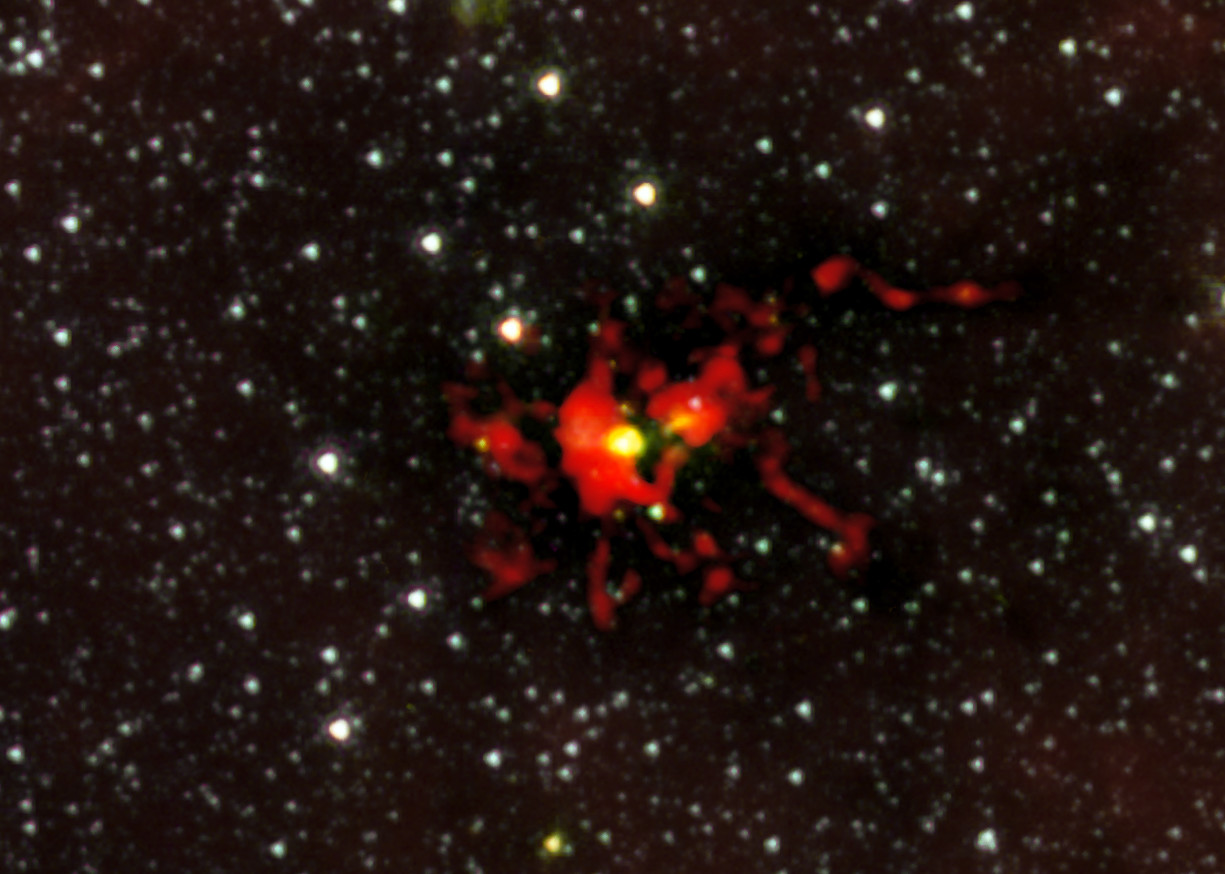

Prenatal Scan Reveals Embryonic Monster Star

Observations of the dark cloud SDC 335.579-0.292 using the Atacama Large Millimeter/submillimeter array (ALMA) have given astronomers the best view yet of a monster star in the process of forming. A stellar womb with over 500 times the mass than the Sun has been found and appears as the yellow blob near the centre of this picture. This is the largest ever seen in the Milky Way — and it is still growing. The embryonic star within is hungrily feeding on the material that is racing inwards. It is expected to give birth to a very brilliant star with up to 100 times the mass of the Sun.

This image combines data from ALMA and NASA’s Spitzer Space Telescope.

Credit: ALMA (ESO/NRAJ/NRAO)/NASA/Spitzer/JPL-Caltech/GLIMPSE